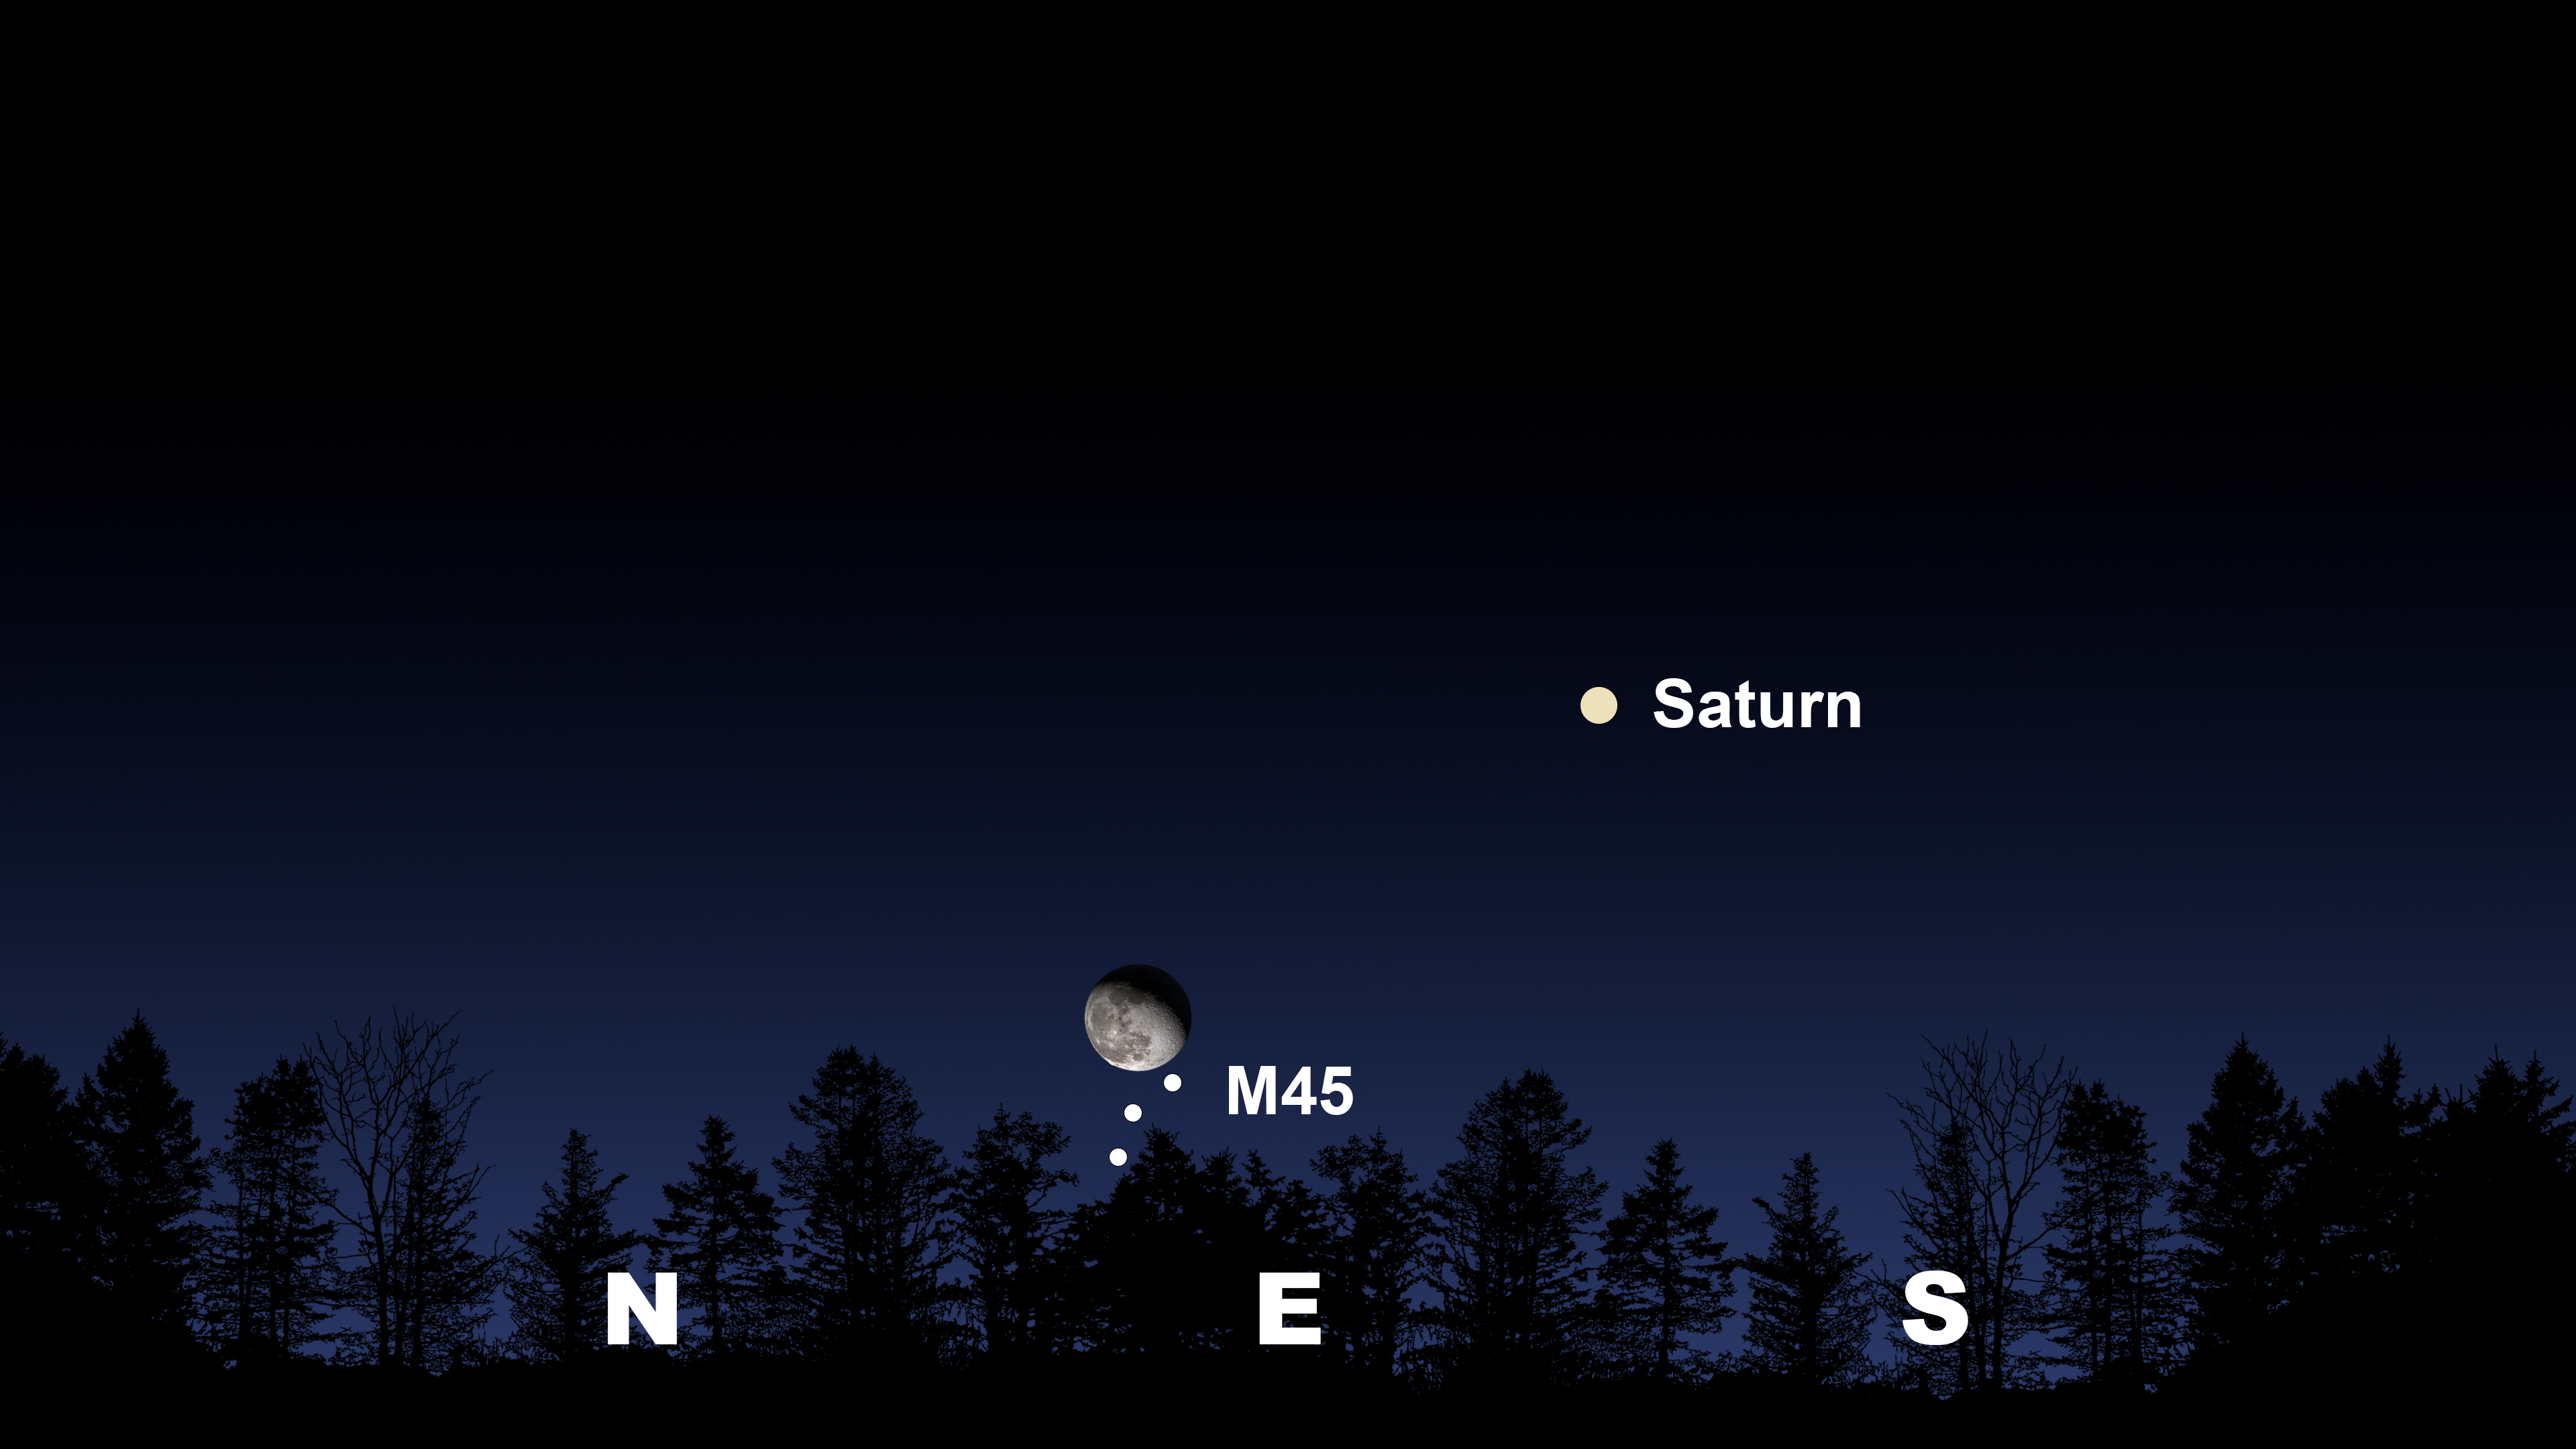

The night sky after the Moon and M45 rise 10 degrees above the horizon, as seen from Tucson at 8:30 p.m. MST on 9 October.

The night sky after the Moon and M45 rise 10 degrees above the horizon, as seen from Tucson at 8:30 p.m. MST on 9 October. Hilo will have a similar view at 9:00 p.m. HST on 9 October. La Serena will have a similar view at 12:00 a.m. CLT on 10 October with Saturn in the north.

Credit: NOIRLab/NSF/AURA/Stellarium/J. Davis